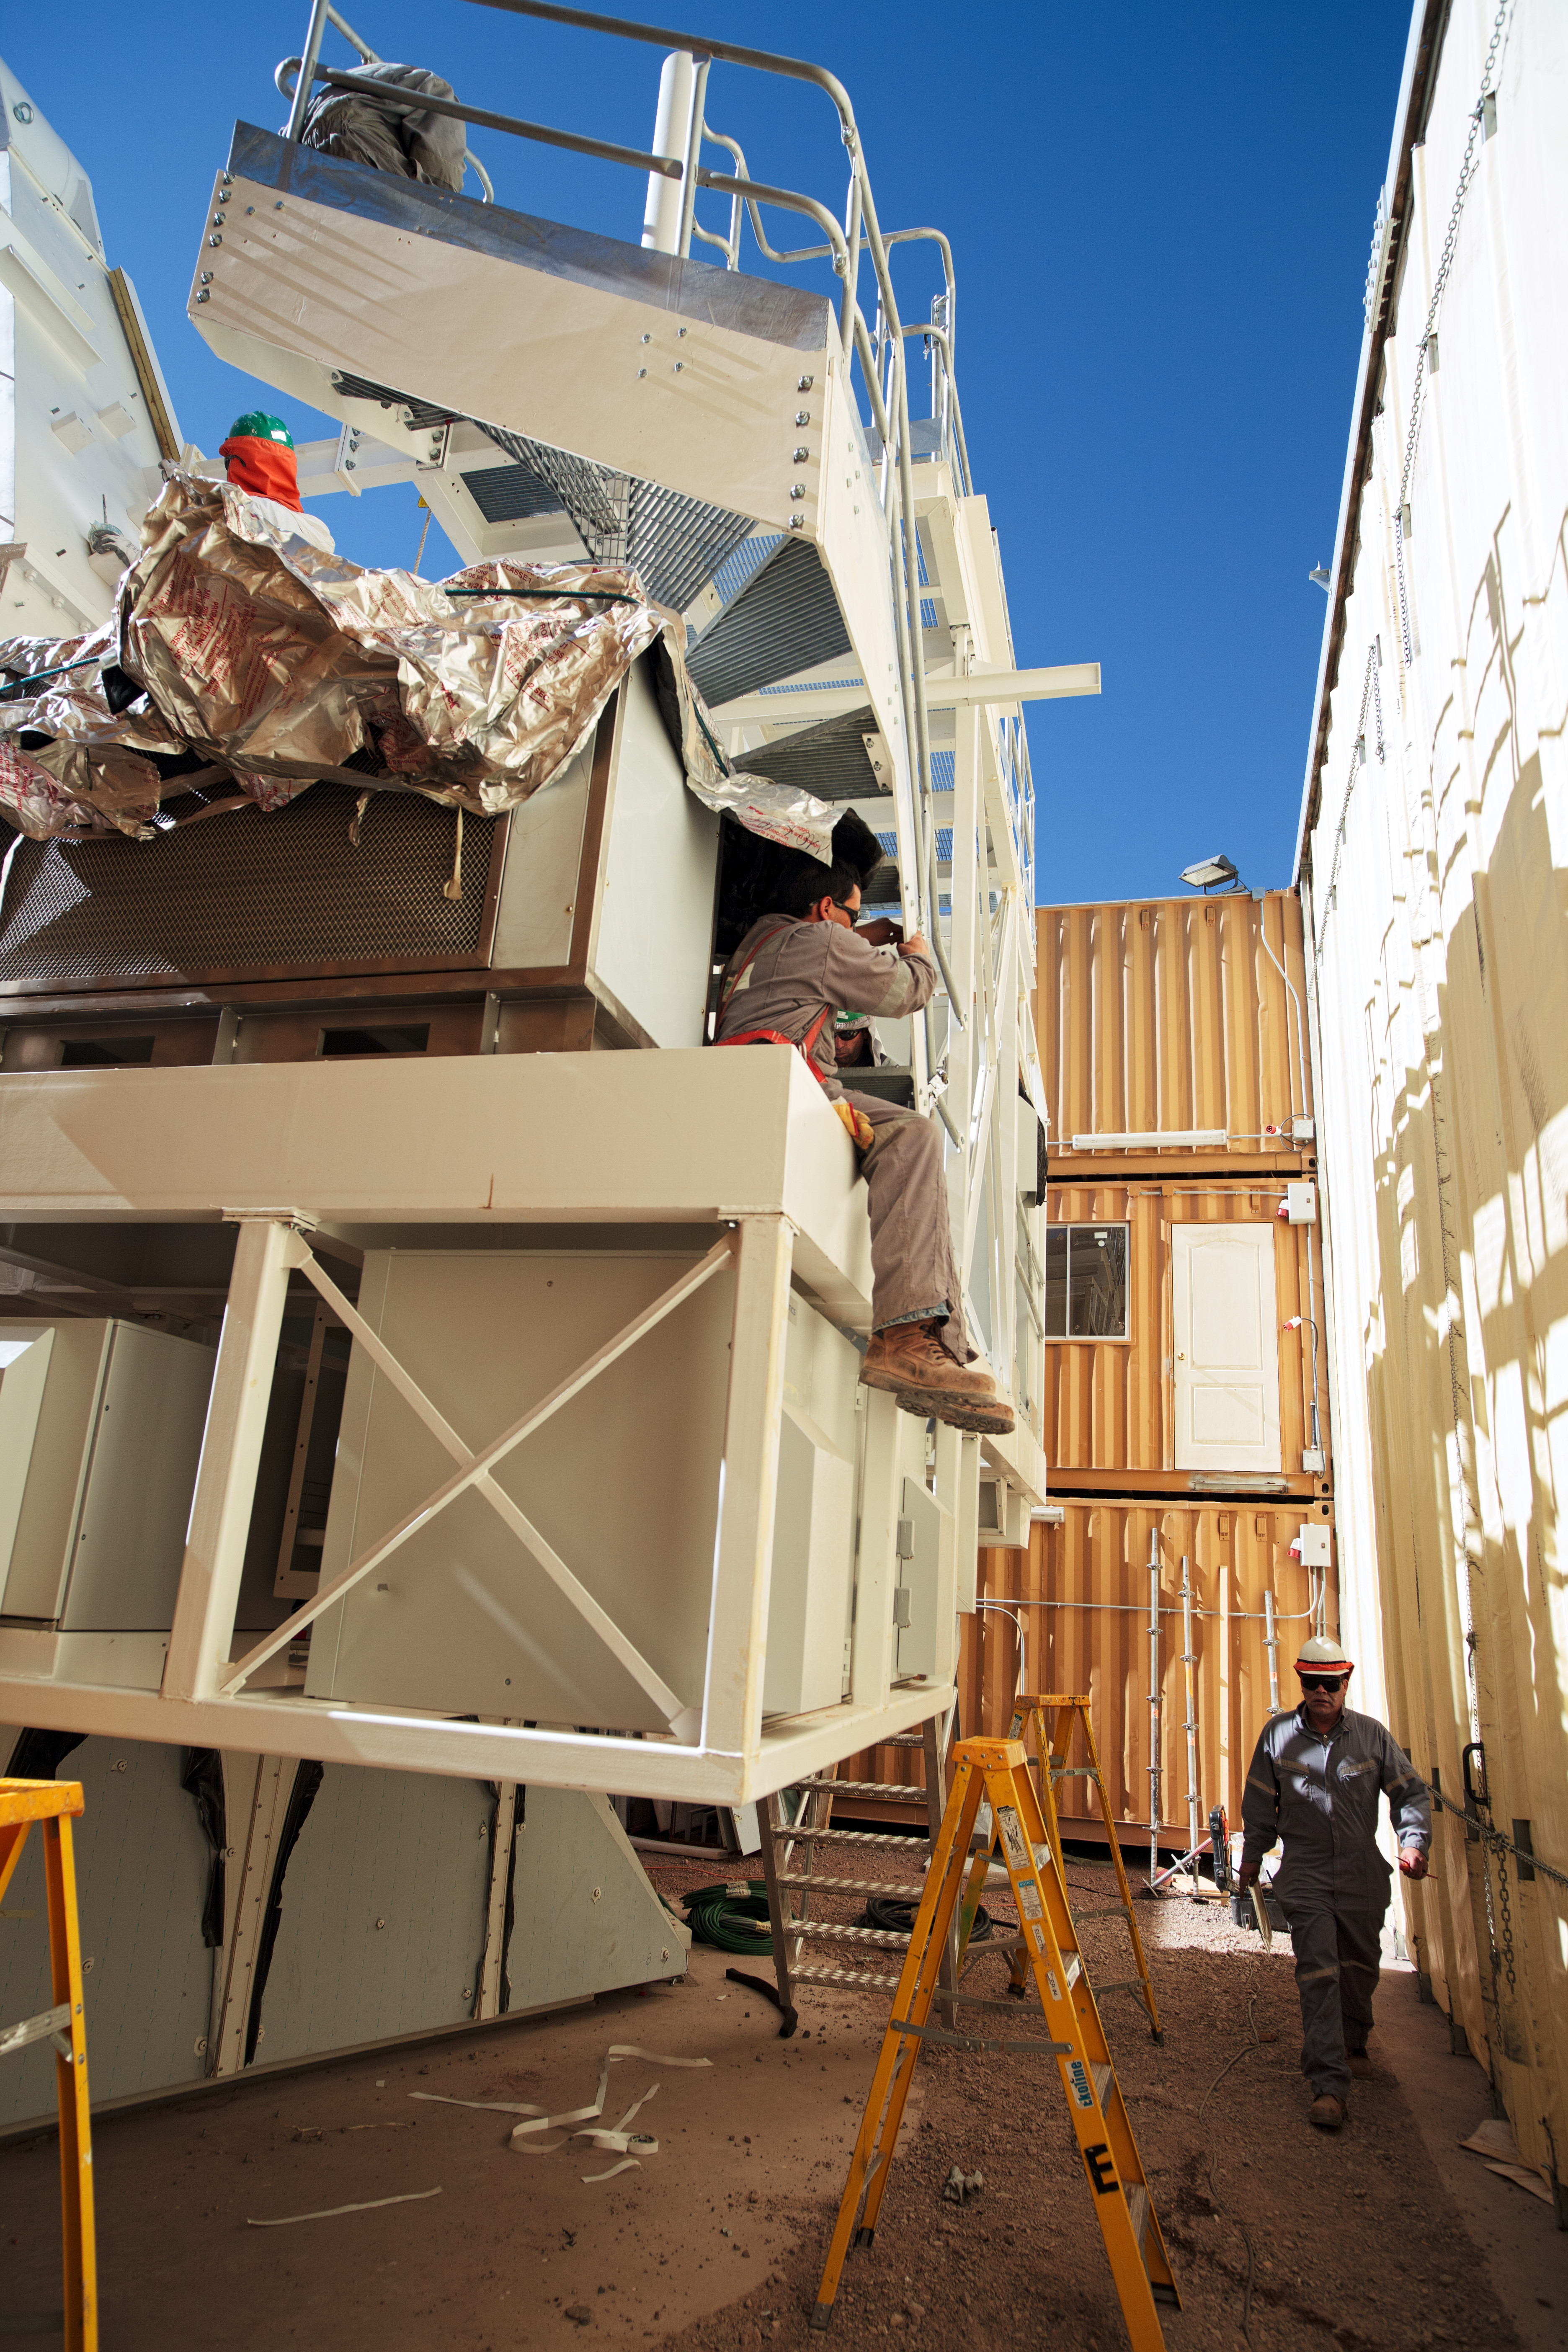

ALMA AEM European assembly site

ALMA AEM European assembly site in the OSF.

Credit: S. Stanghellini (ESO)